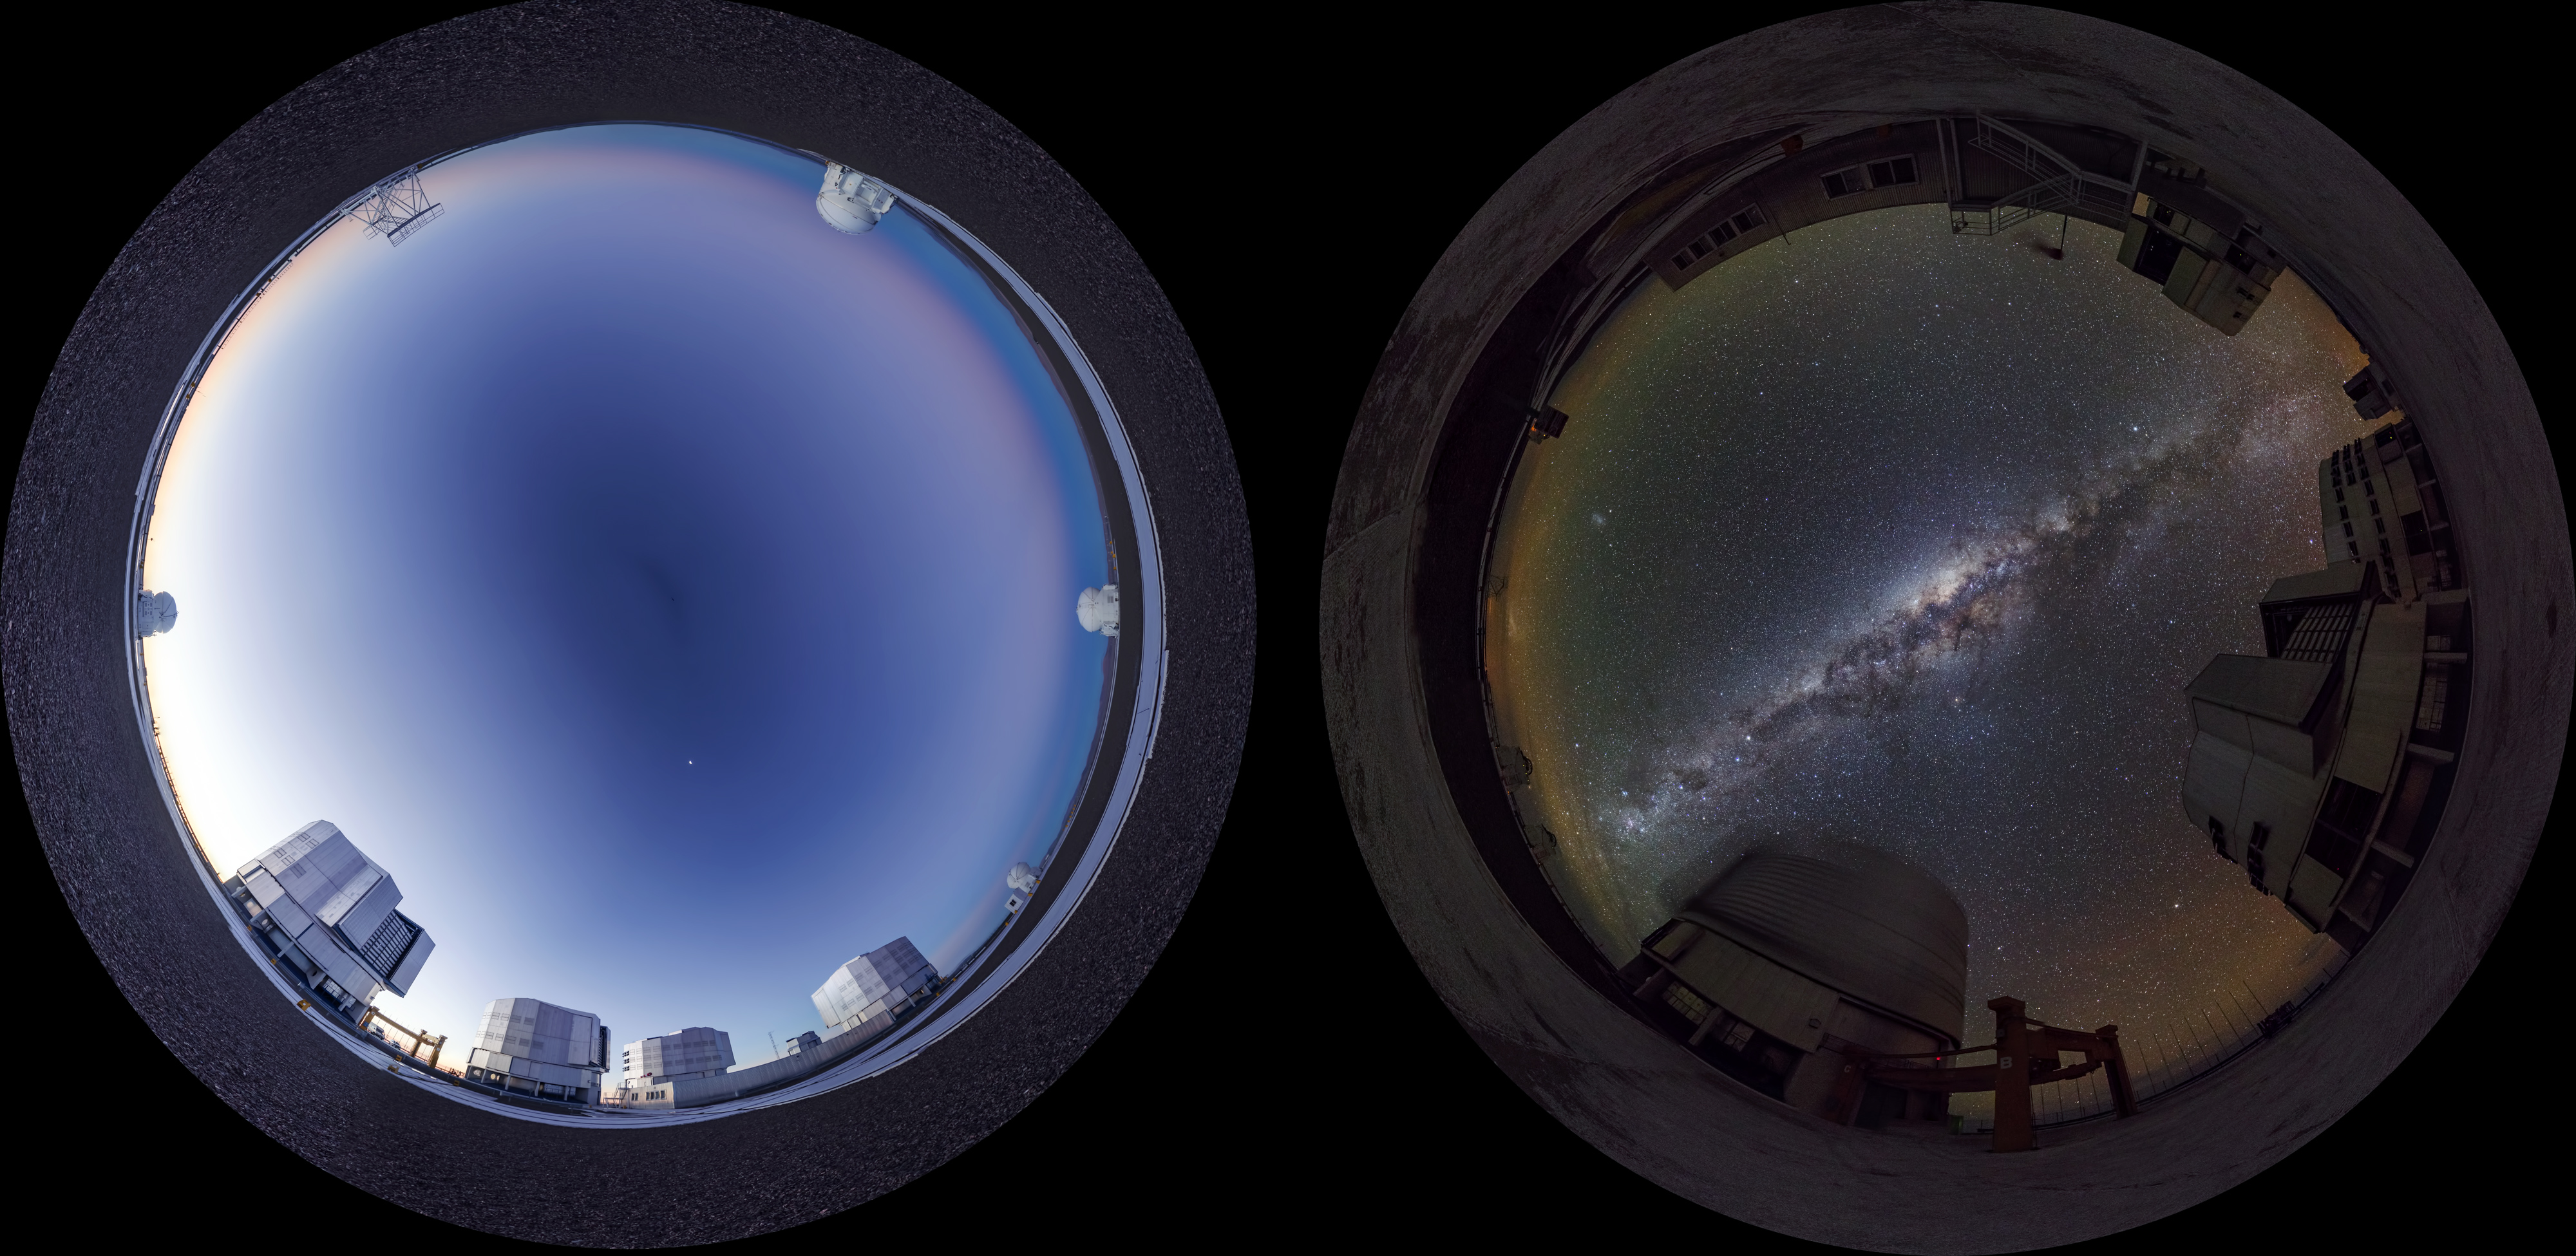

Day and night at Paranal

Day and night view at Paranal Observatory. The photographer used a fish-eye lens to obtain the round effect.

Credit: ESO/G. Brammer